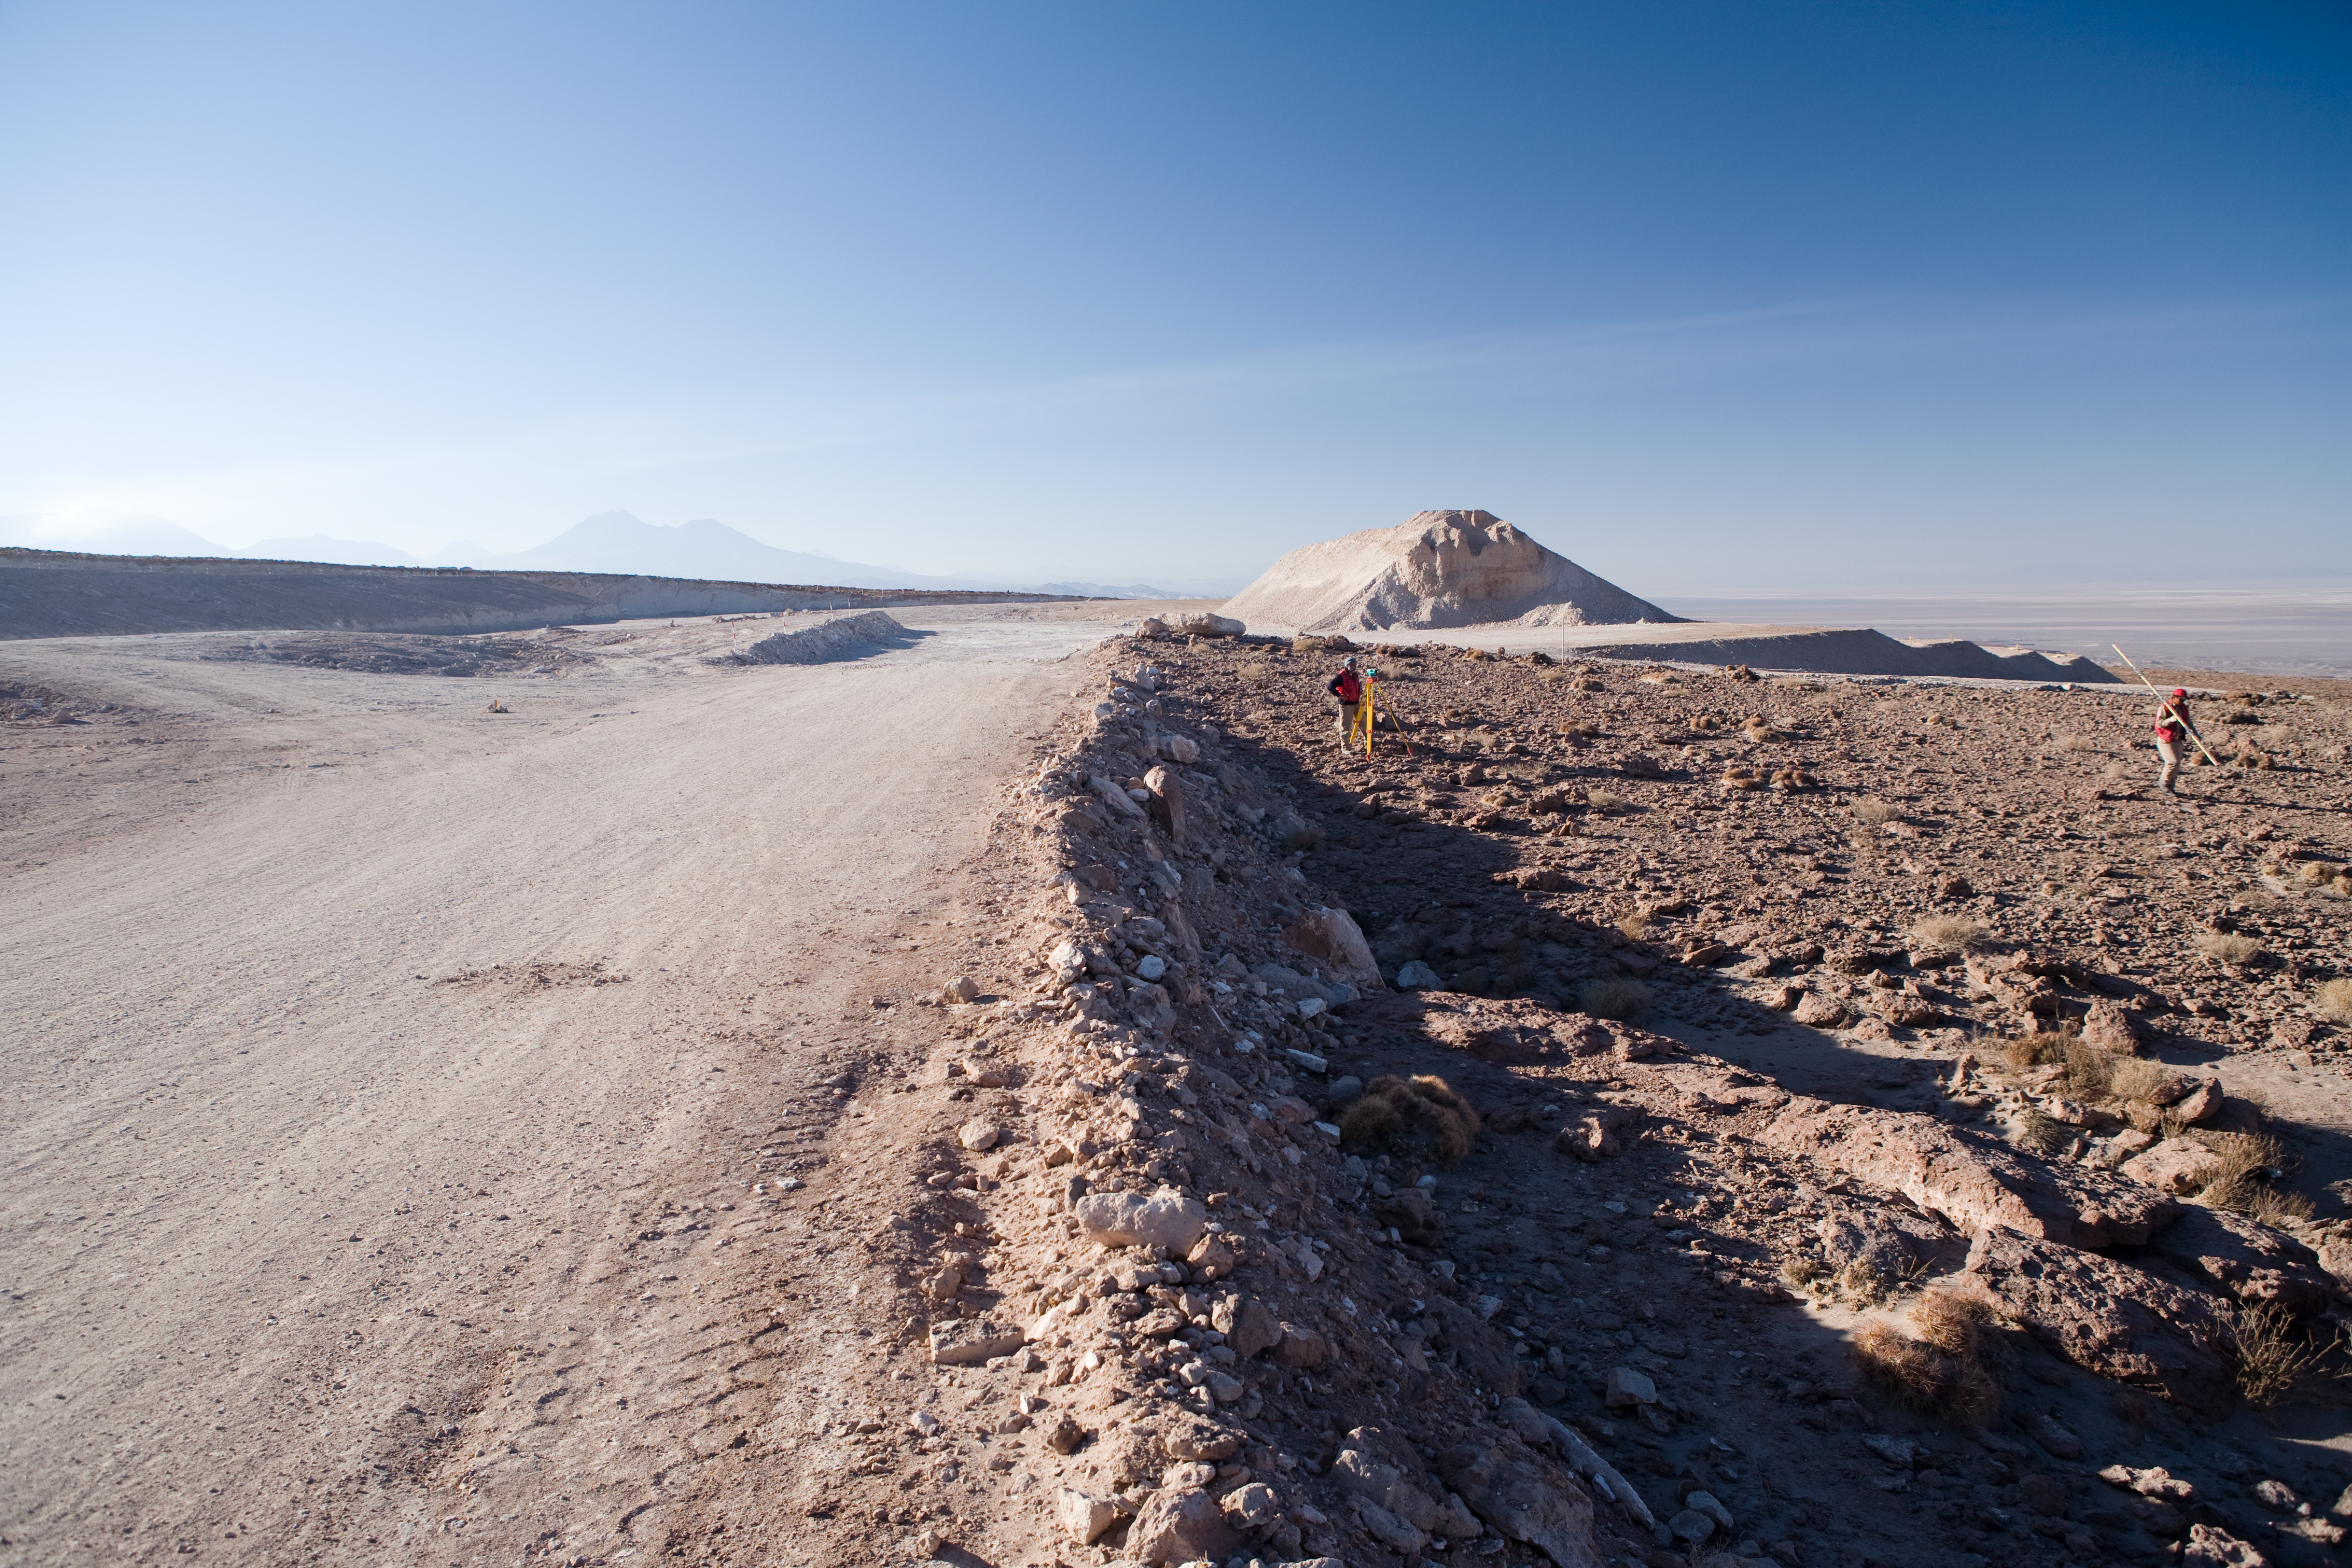

OSF construction site

Surveyors working at the OSF construction site in 2005.

Credit: ALMA (ESO/NAOJ/NRAO)